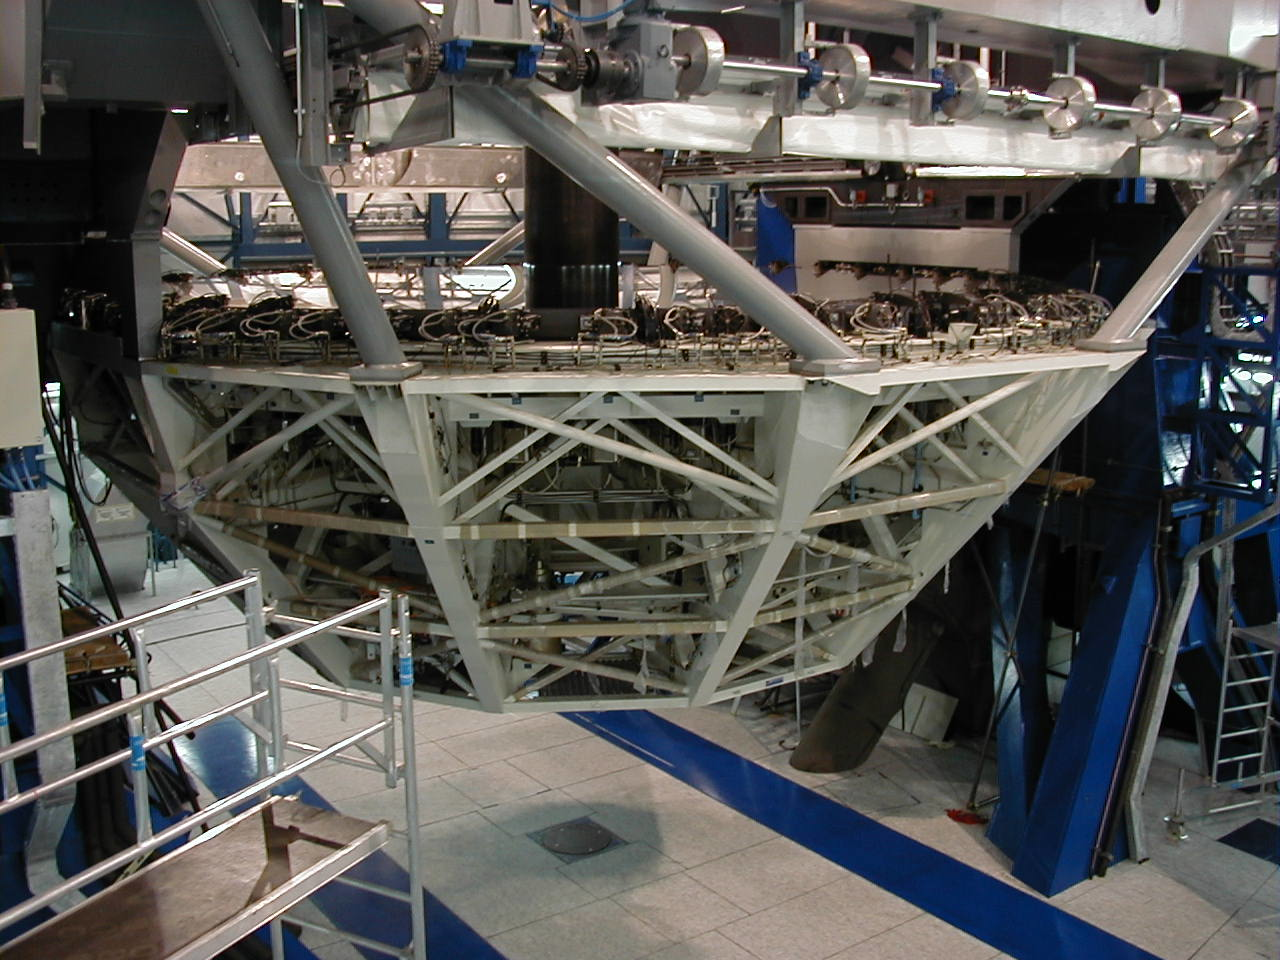

Operation succesful: mirror installed

The bolts are in place and the delicate operation is successfully concluded.

Credit: ESO